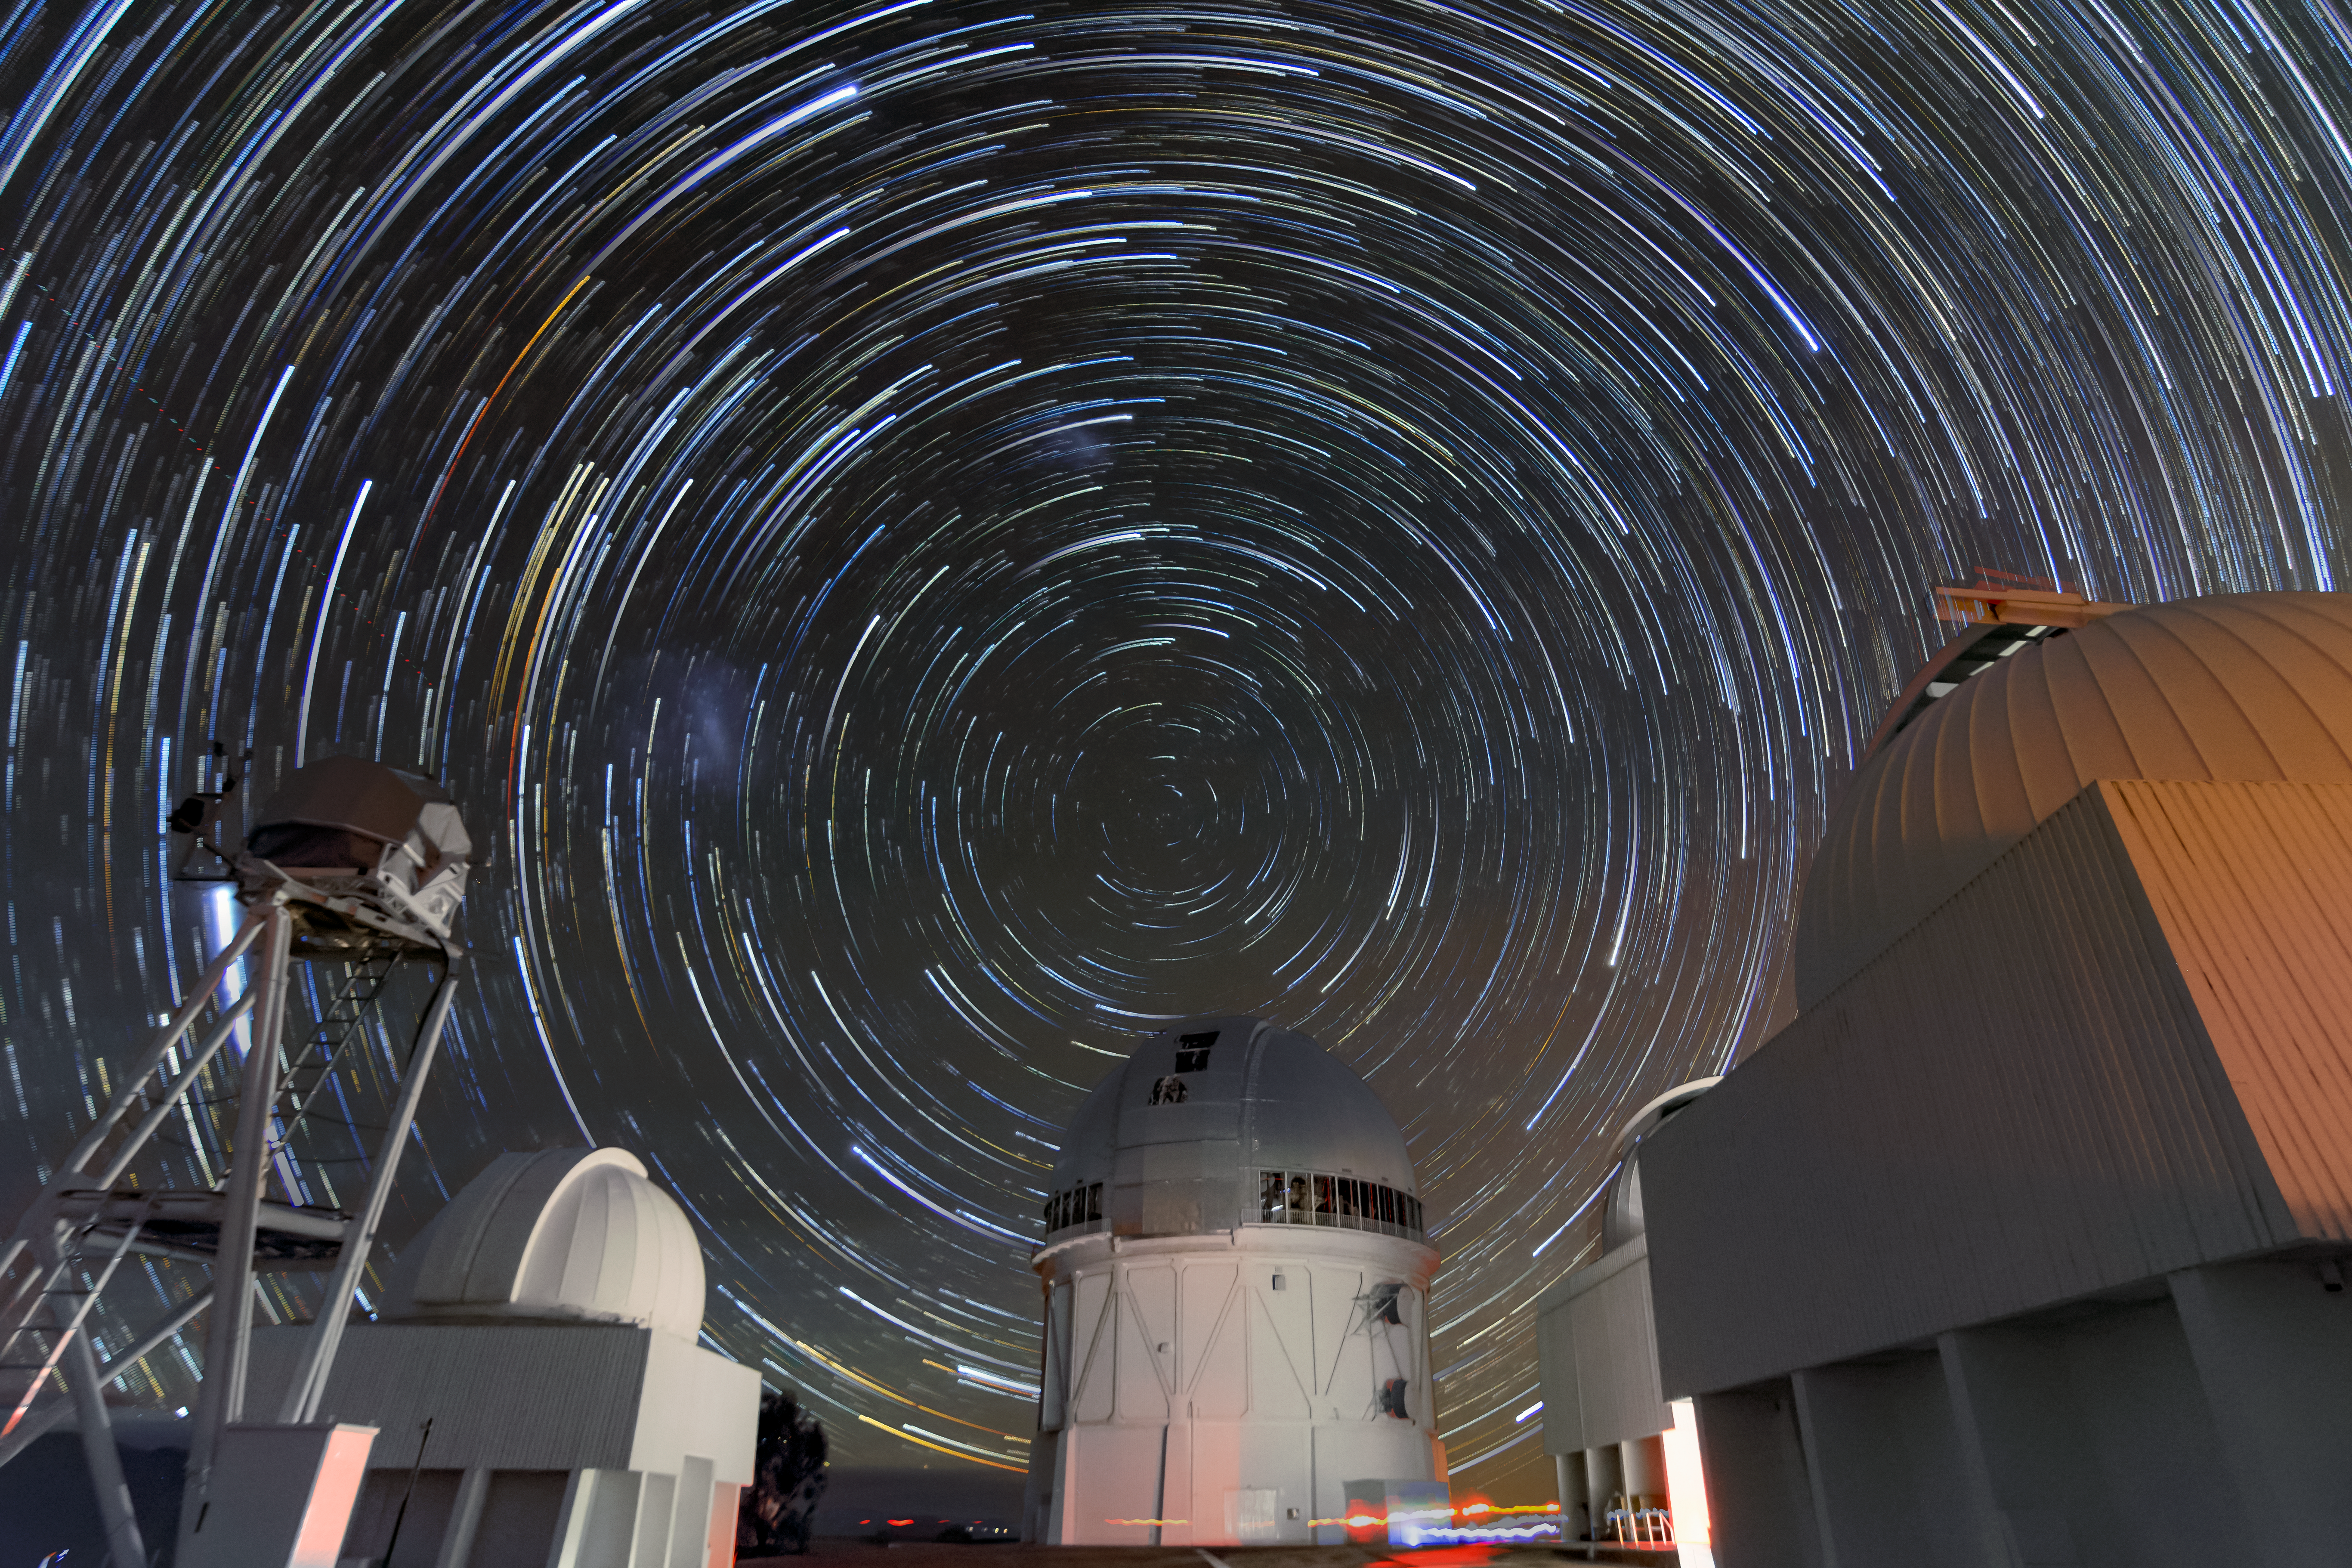

Southern Star Trails over Cerro Tololo

Southern star trails over the summit of Cerro Tololo

Credit: CTIO/NOIRLab/NSF/AURA/ D. Munizaga